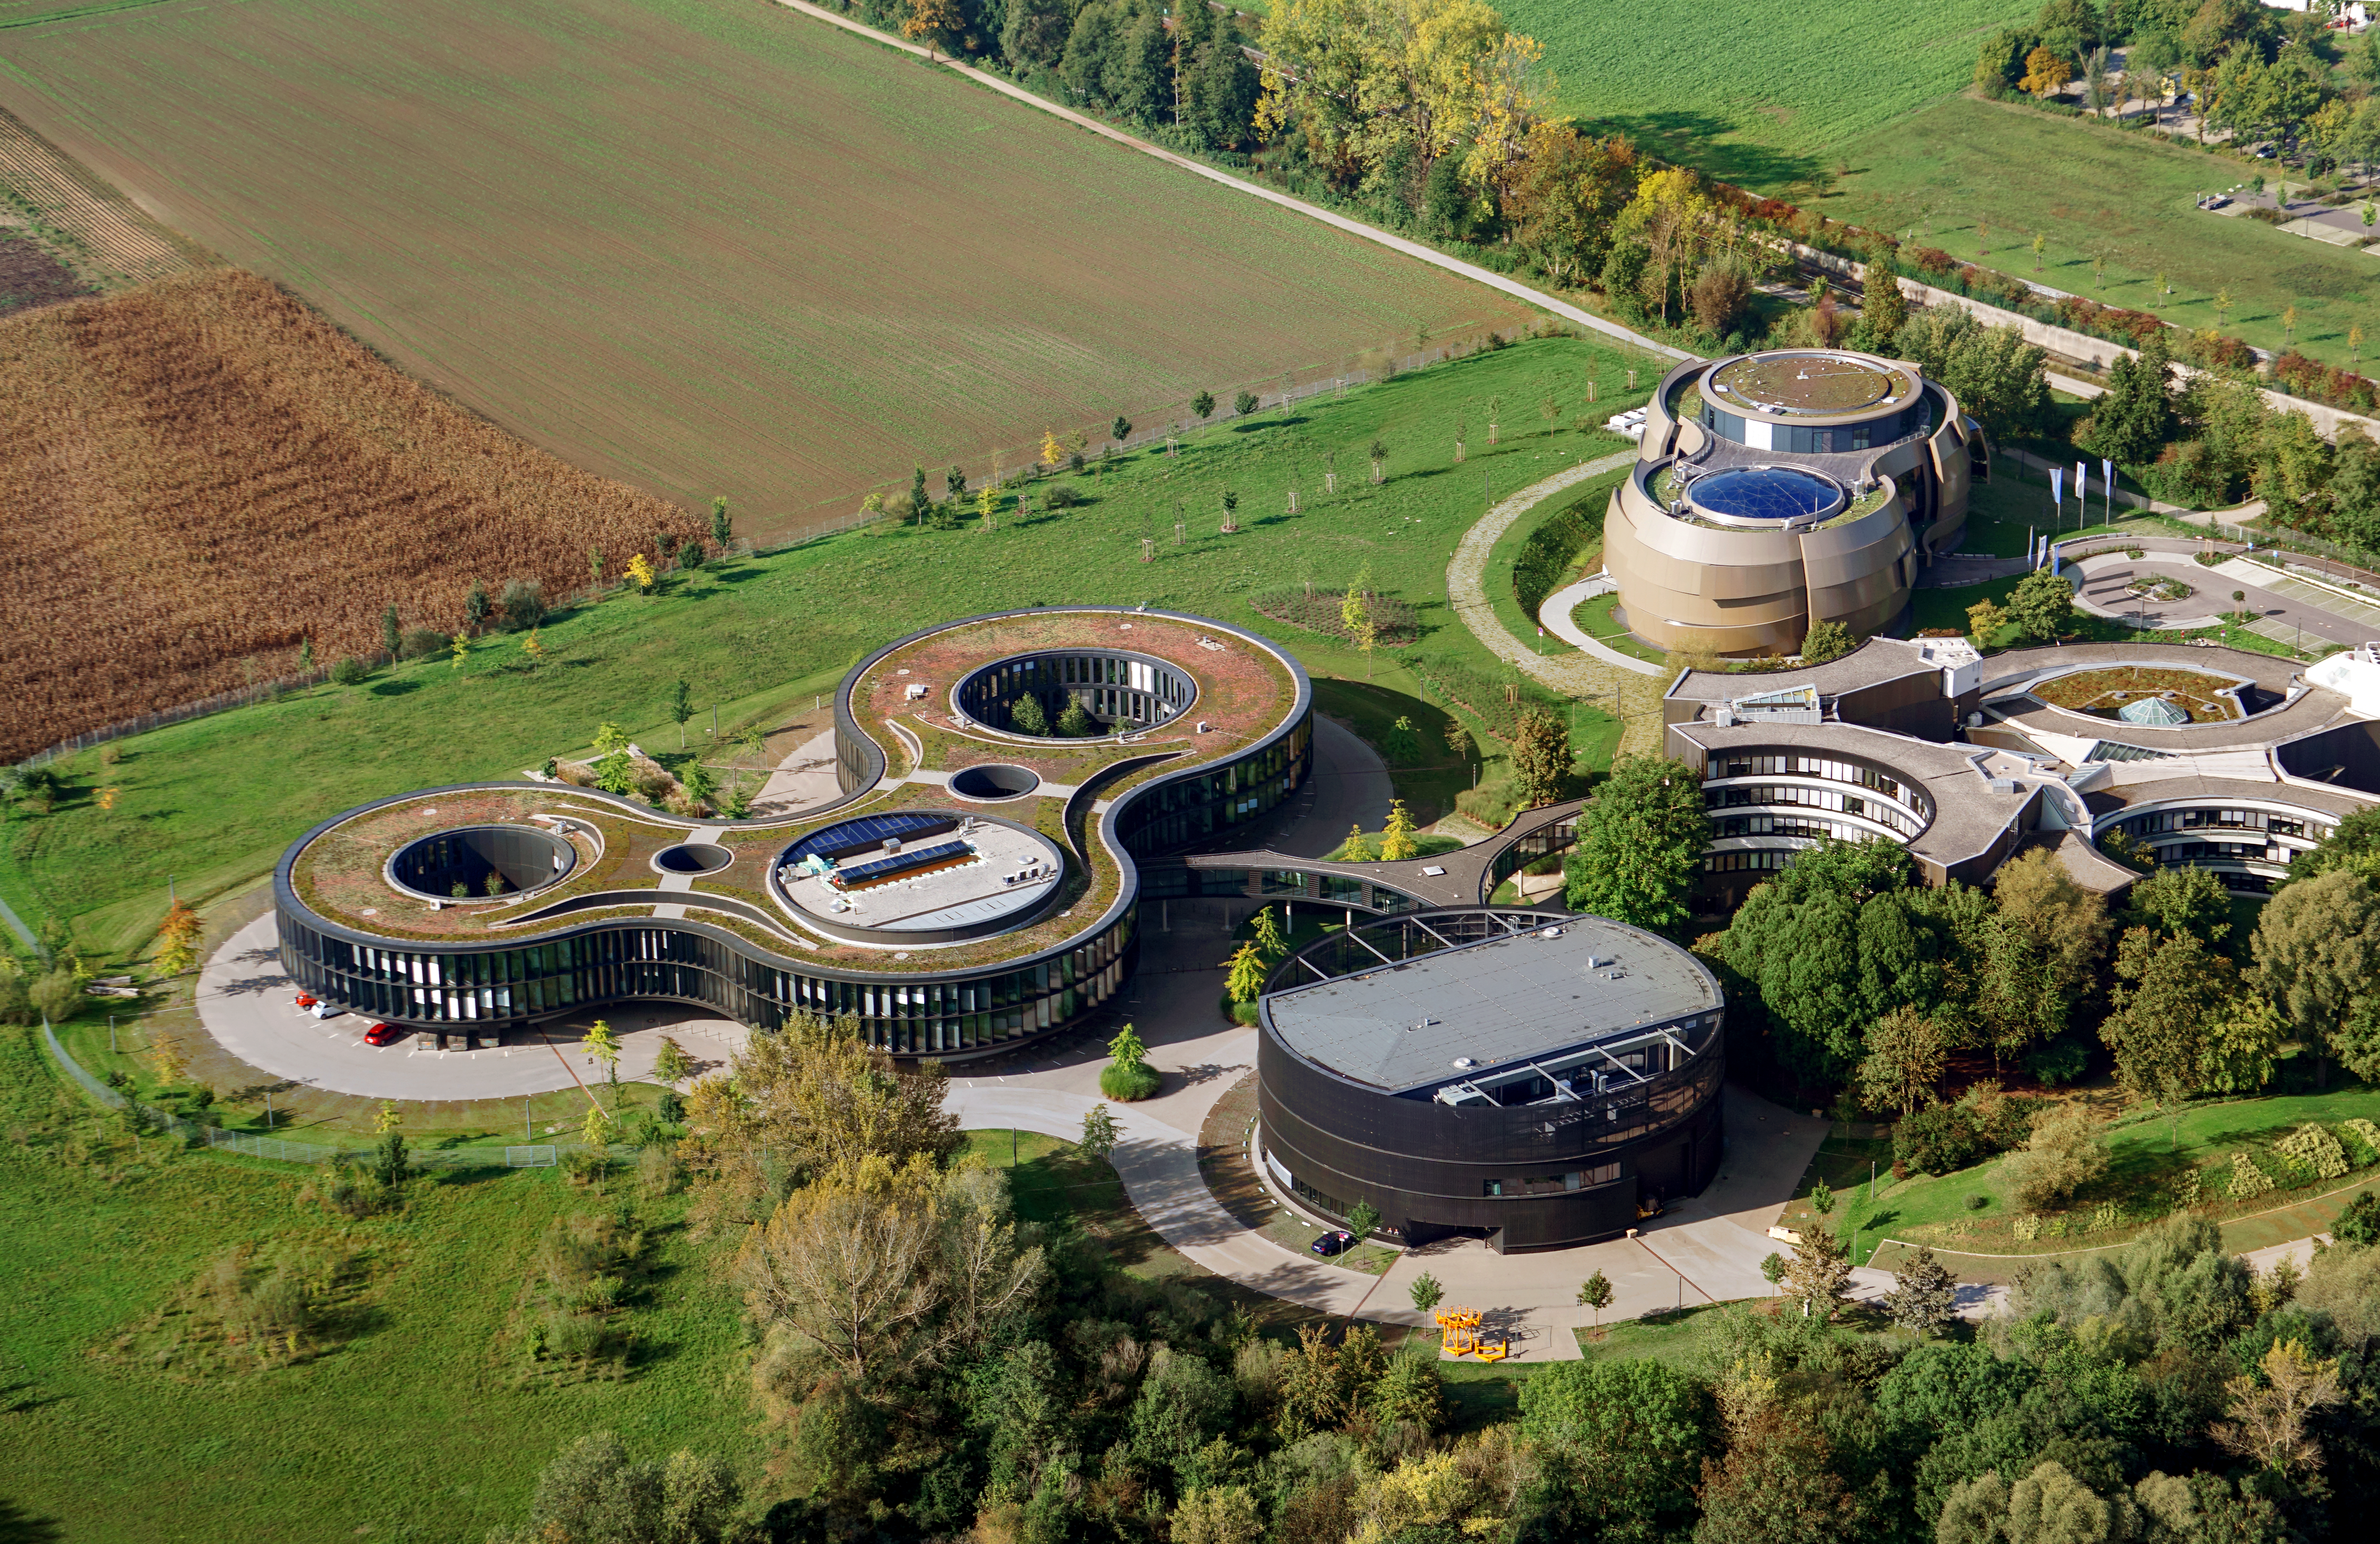

ESO Headquarters in Garching near Munich

Aerial photograph of the ESO Headquarters in Garching near Munich (Germany). The image also shows the ESO Supernova Planetarium & Visitor Centre in the far right.

Credit: E. Graf/ESO